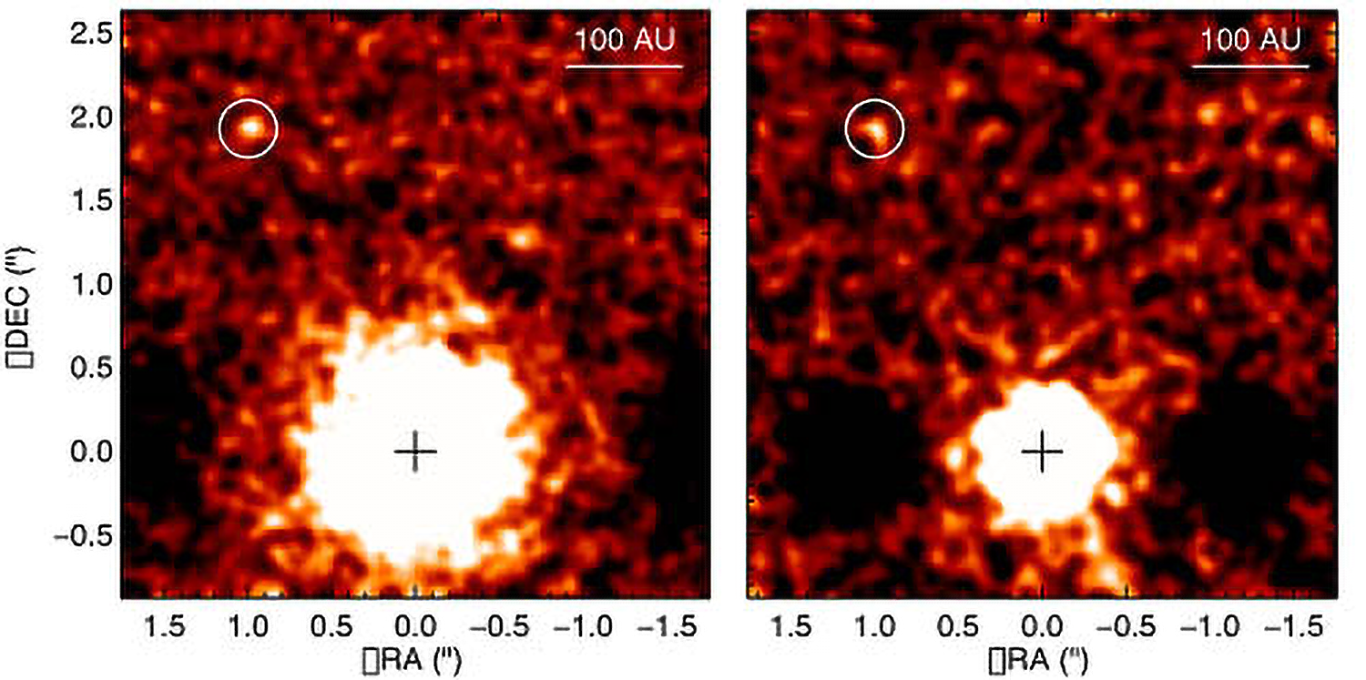

First Directly Imaged Planet Confirmed Around Sun-Like Star

New images of 1RXS J160929.1-210524 at 3.05 and 3.8 microns left and right respectively. Images obtained using the Gemini Near Infrared Imager (NIRI) with the Altair adaptive optics system. These data were used to determine a better estimate of the planet's mass.

Credit: Gemini Observatory/AURA/David Lafrenière (University of Montreal),Ray Jayawardhana (University of Toronto), and Marten van Kerkwijk (University of Toronto)